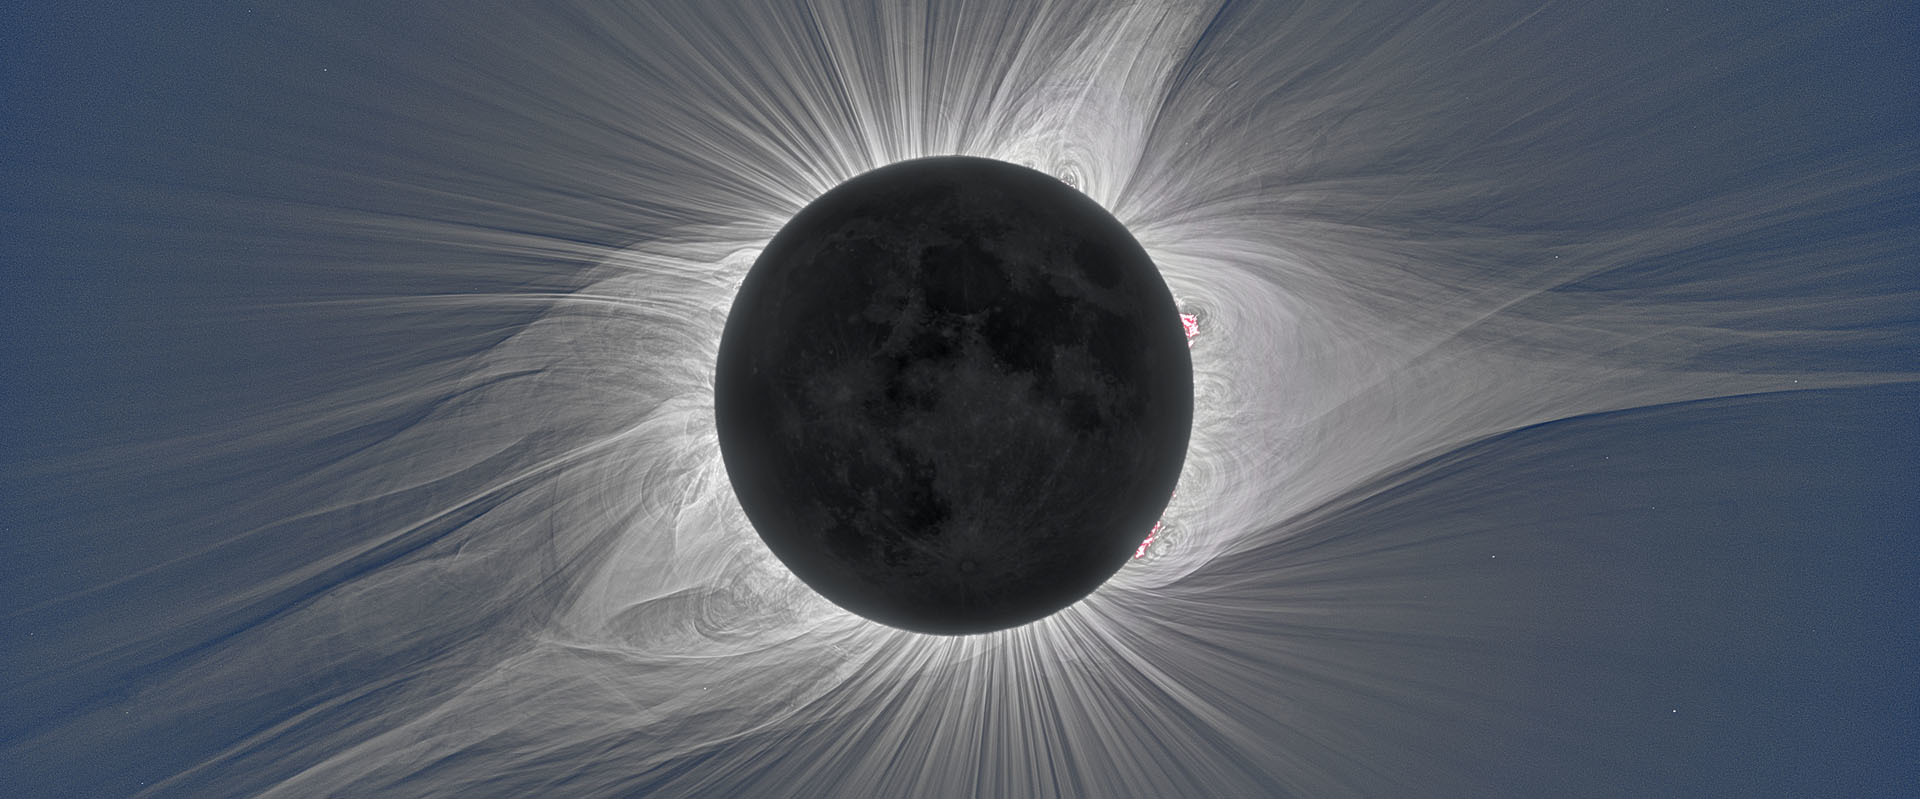

The Sun’s corona shining brightly during a total solar eclipse.

Credit: 2017 Miloslav Druckmüller, Peter Aniol, Shadia Habbal